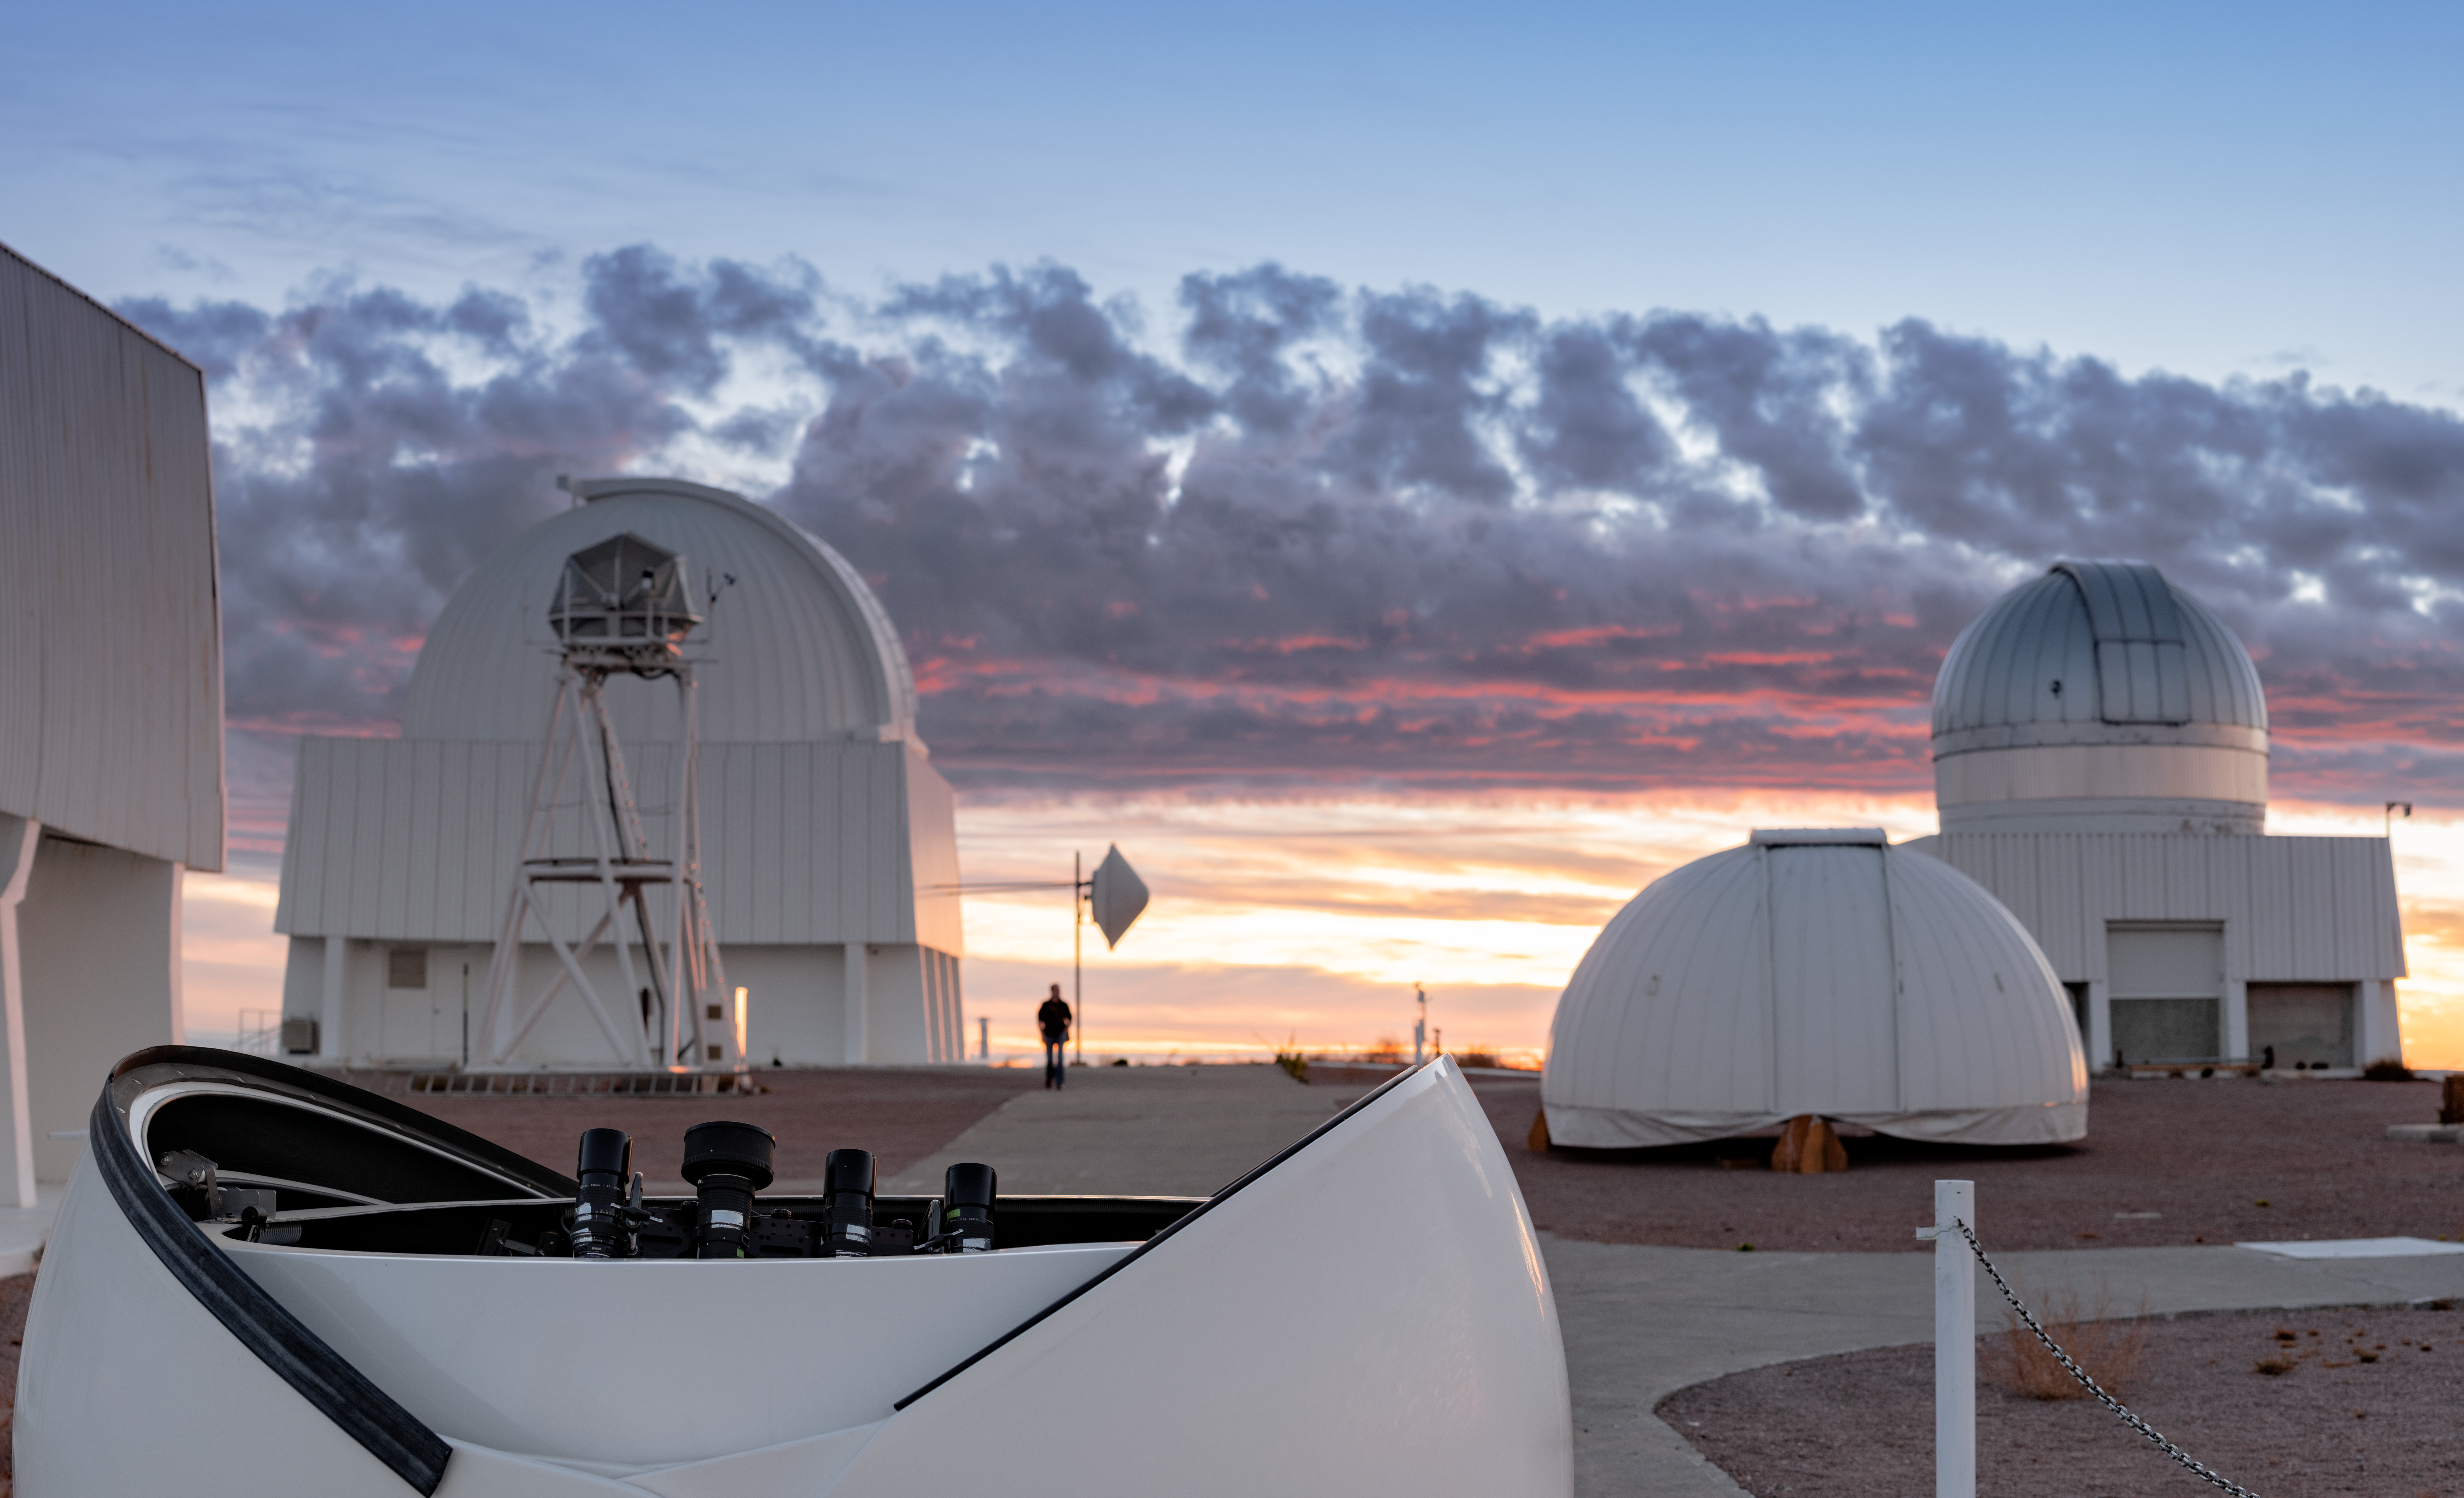

Cloudy Sunset at CTIO

A rare richly colored sunset sky is the backdrop to this image of Cerro Tololo Inter-American Observatory (CTIO), a Program of NSF NOIRLab. While clouds can make for a spectacular sunset, water vapor in the atmosphere also impacts astronomical observations by absorbing starlight. Astronomers and engineers have developed a suite of instruments to measure its impacts. One such instrument is housed in the small clamshell dome in the foreground of this image: the aTmCam (Atmospheric Transmission Monitoring Camera) is a new calibration system that lets astronomers measure how much light is passing through the atmosphere.

aTmCam isn’t the only instrument designed to measure the atmosphere at CTIO. The tall metal frame with a canvas dome in the background at the left belongs to the DIMM2 Seeing Monitor. This automatic instrument helps astronomers measure “seeing” — how affected the astronomical observations are by the blurring effects of turbulence in the atmosphere.

Credit: CTIO/NOIRLab/NSF/AURA/B. Tafreshi